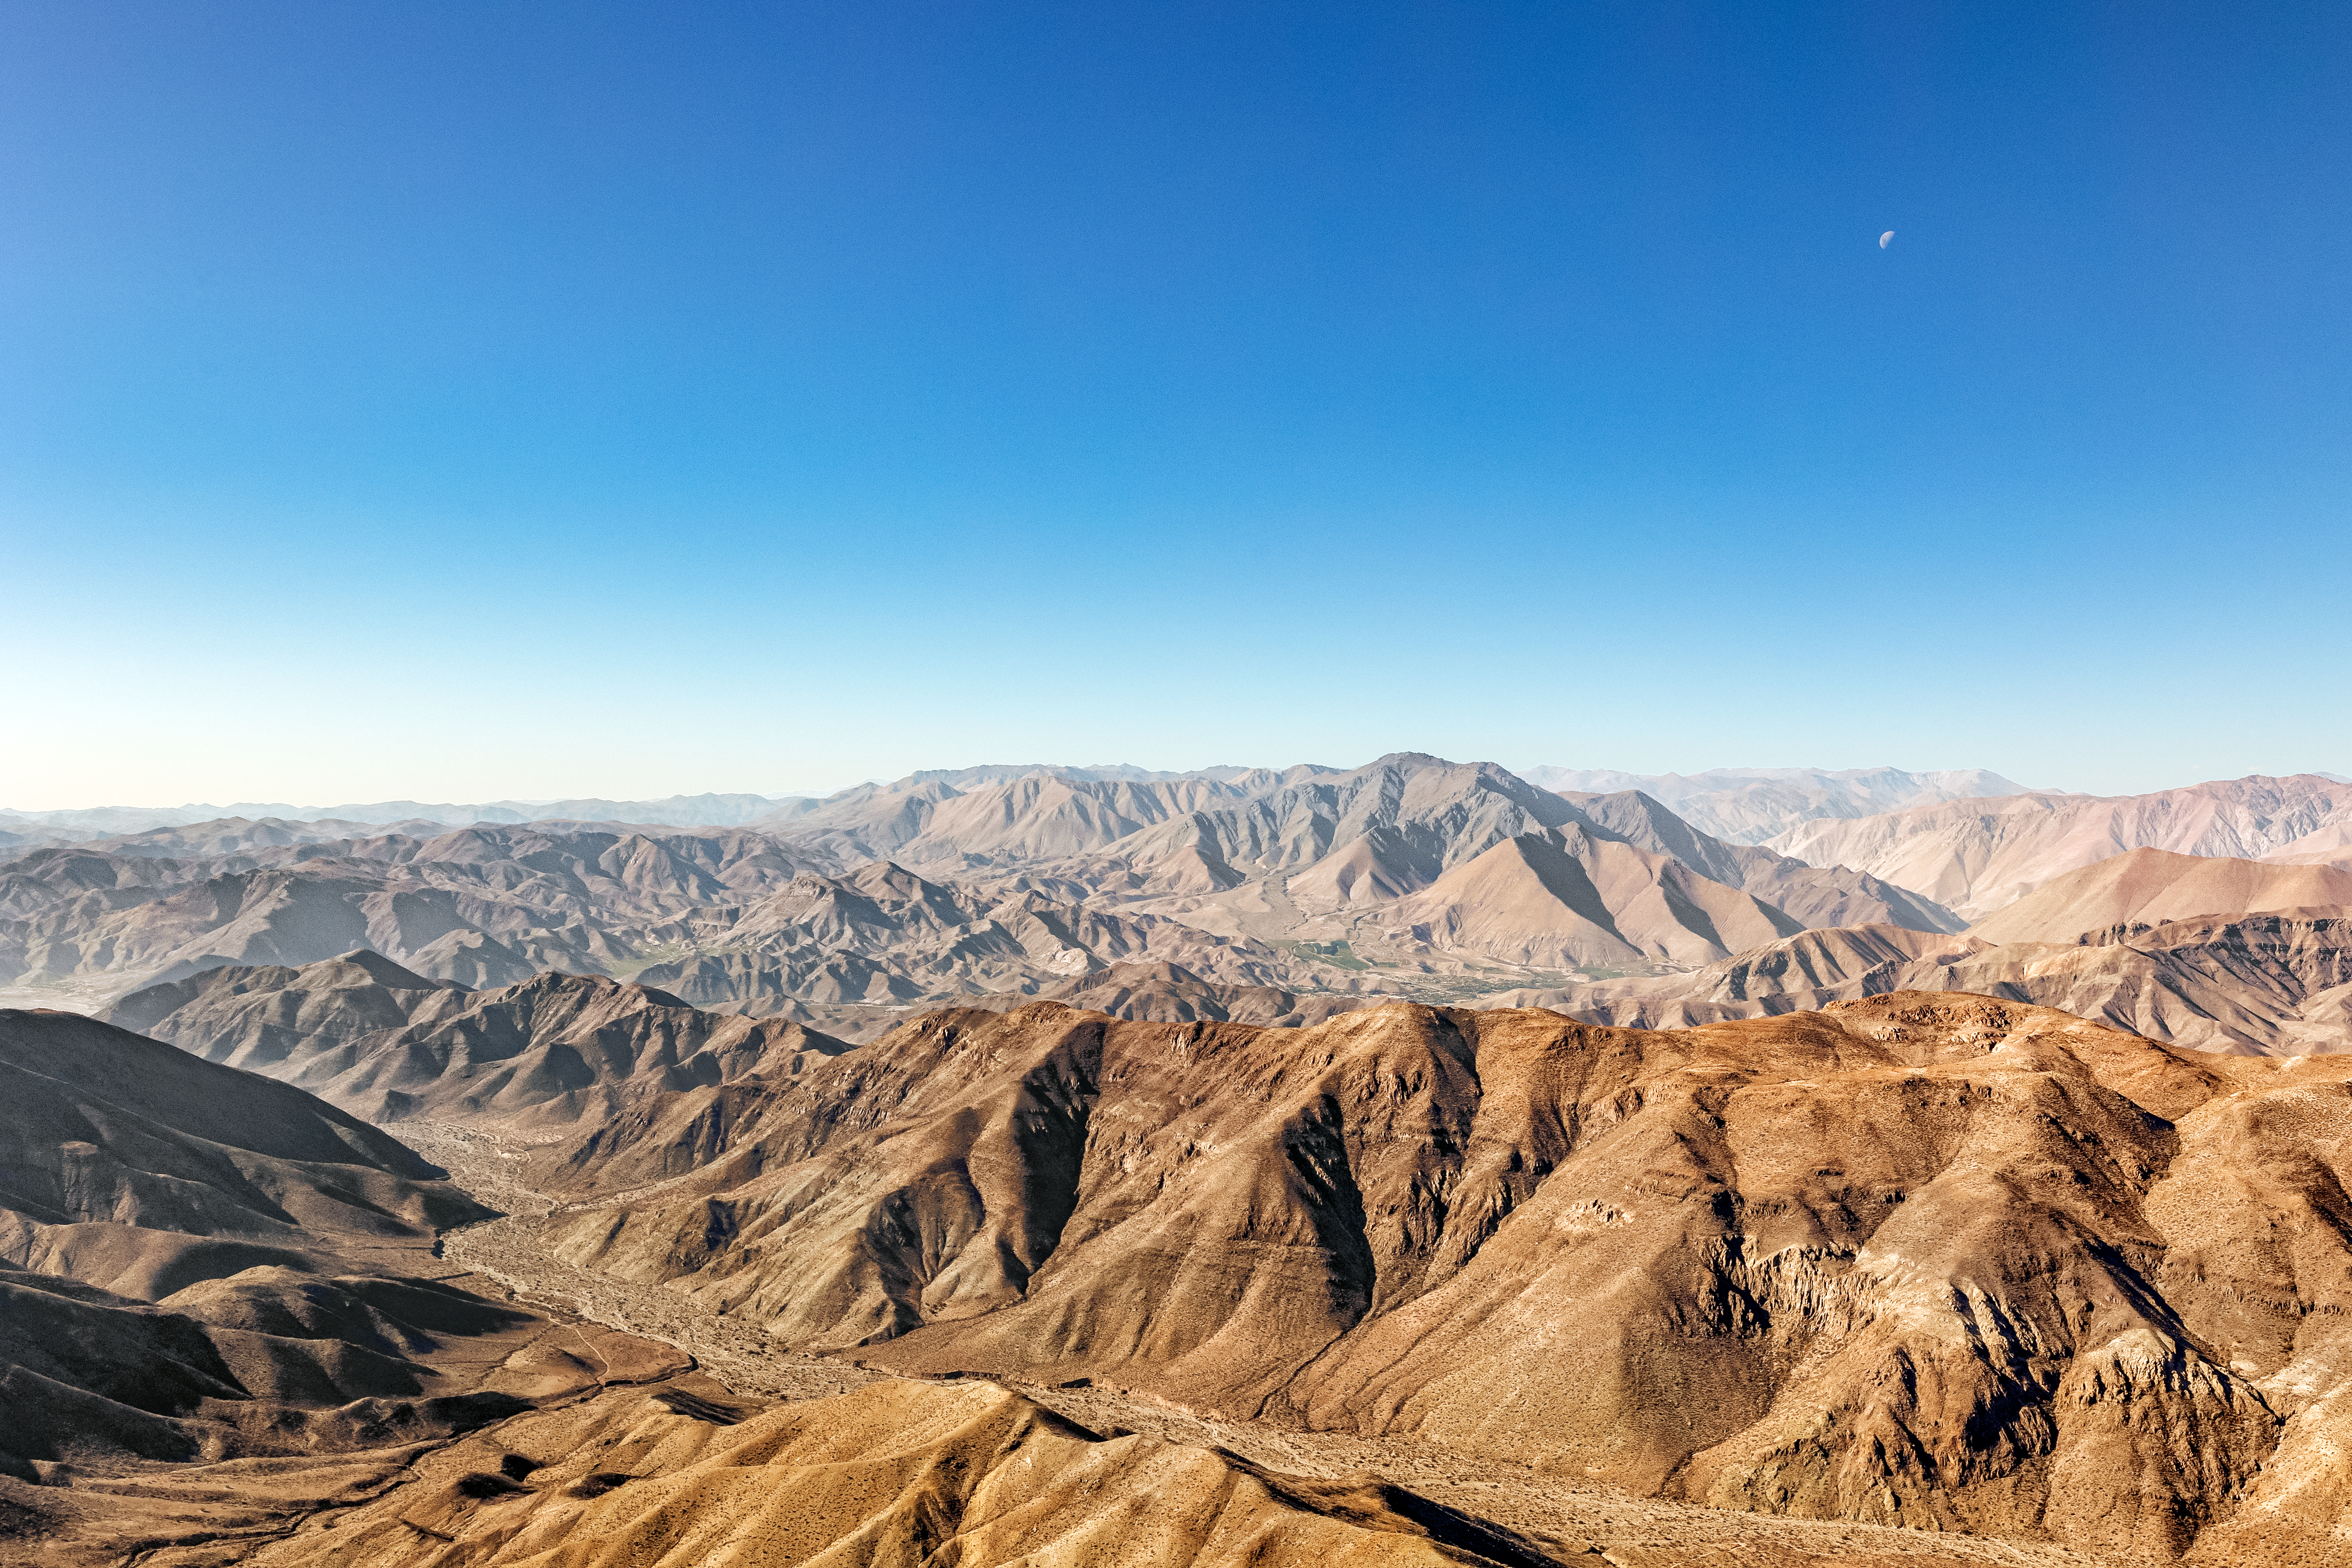

Stunning View of the Mountains in Chile

The stunning views of the topography and geology complement the stunning views of the cosmos offered by Chile.

Credit: CTIO/NOIRLab/NSF/AURA/ T. Slovinský